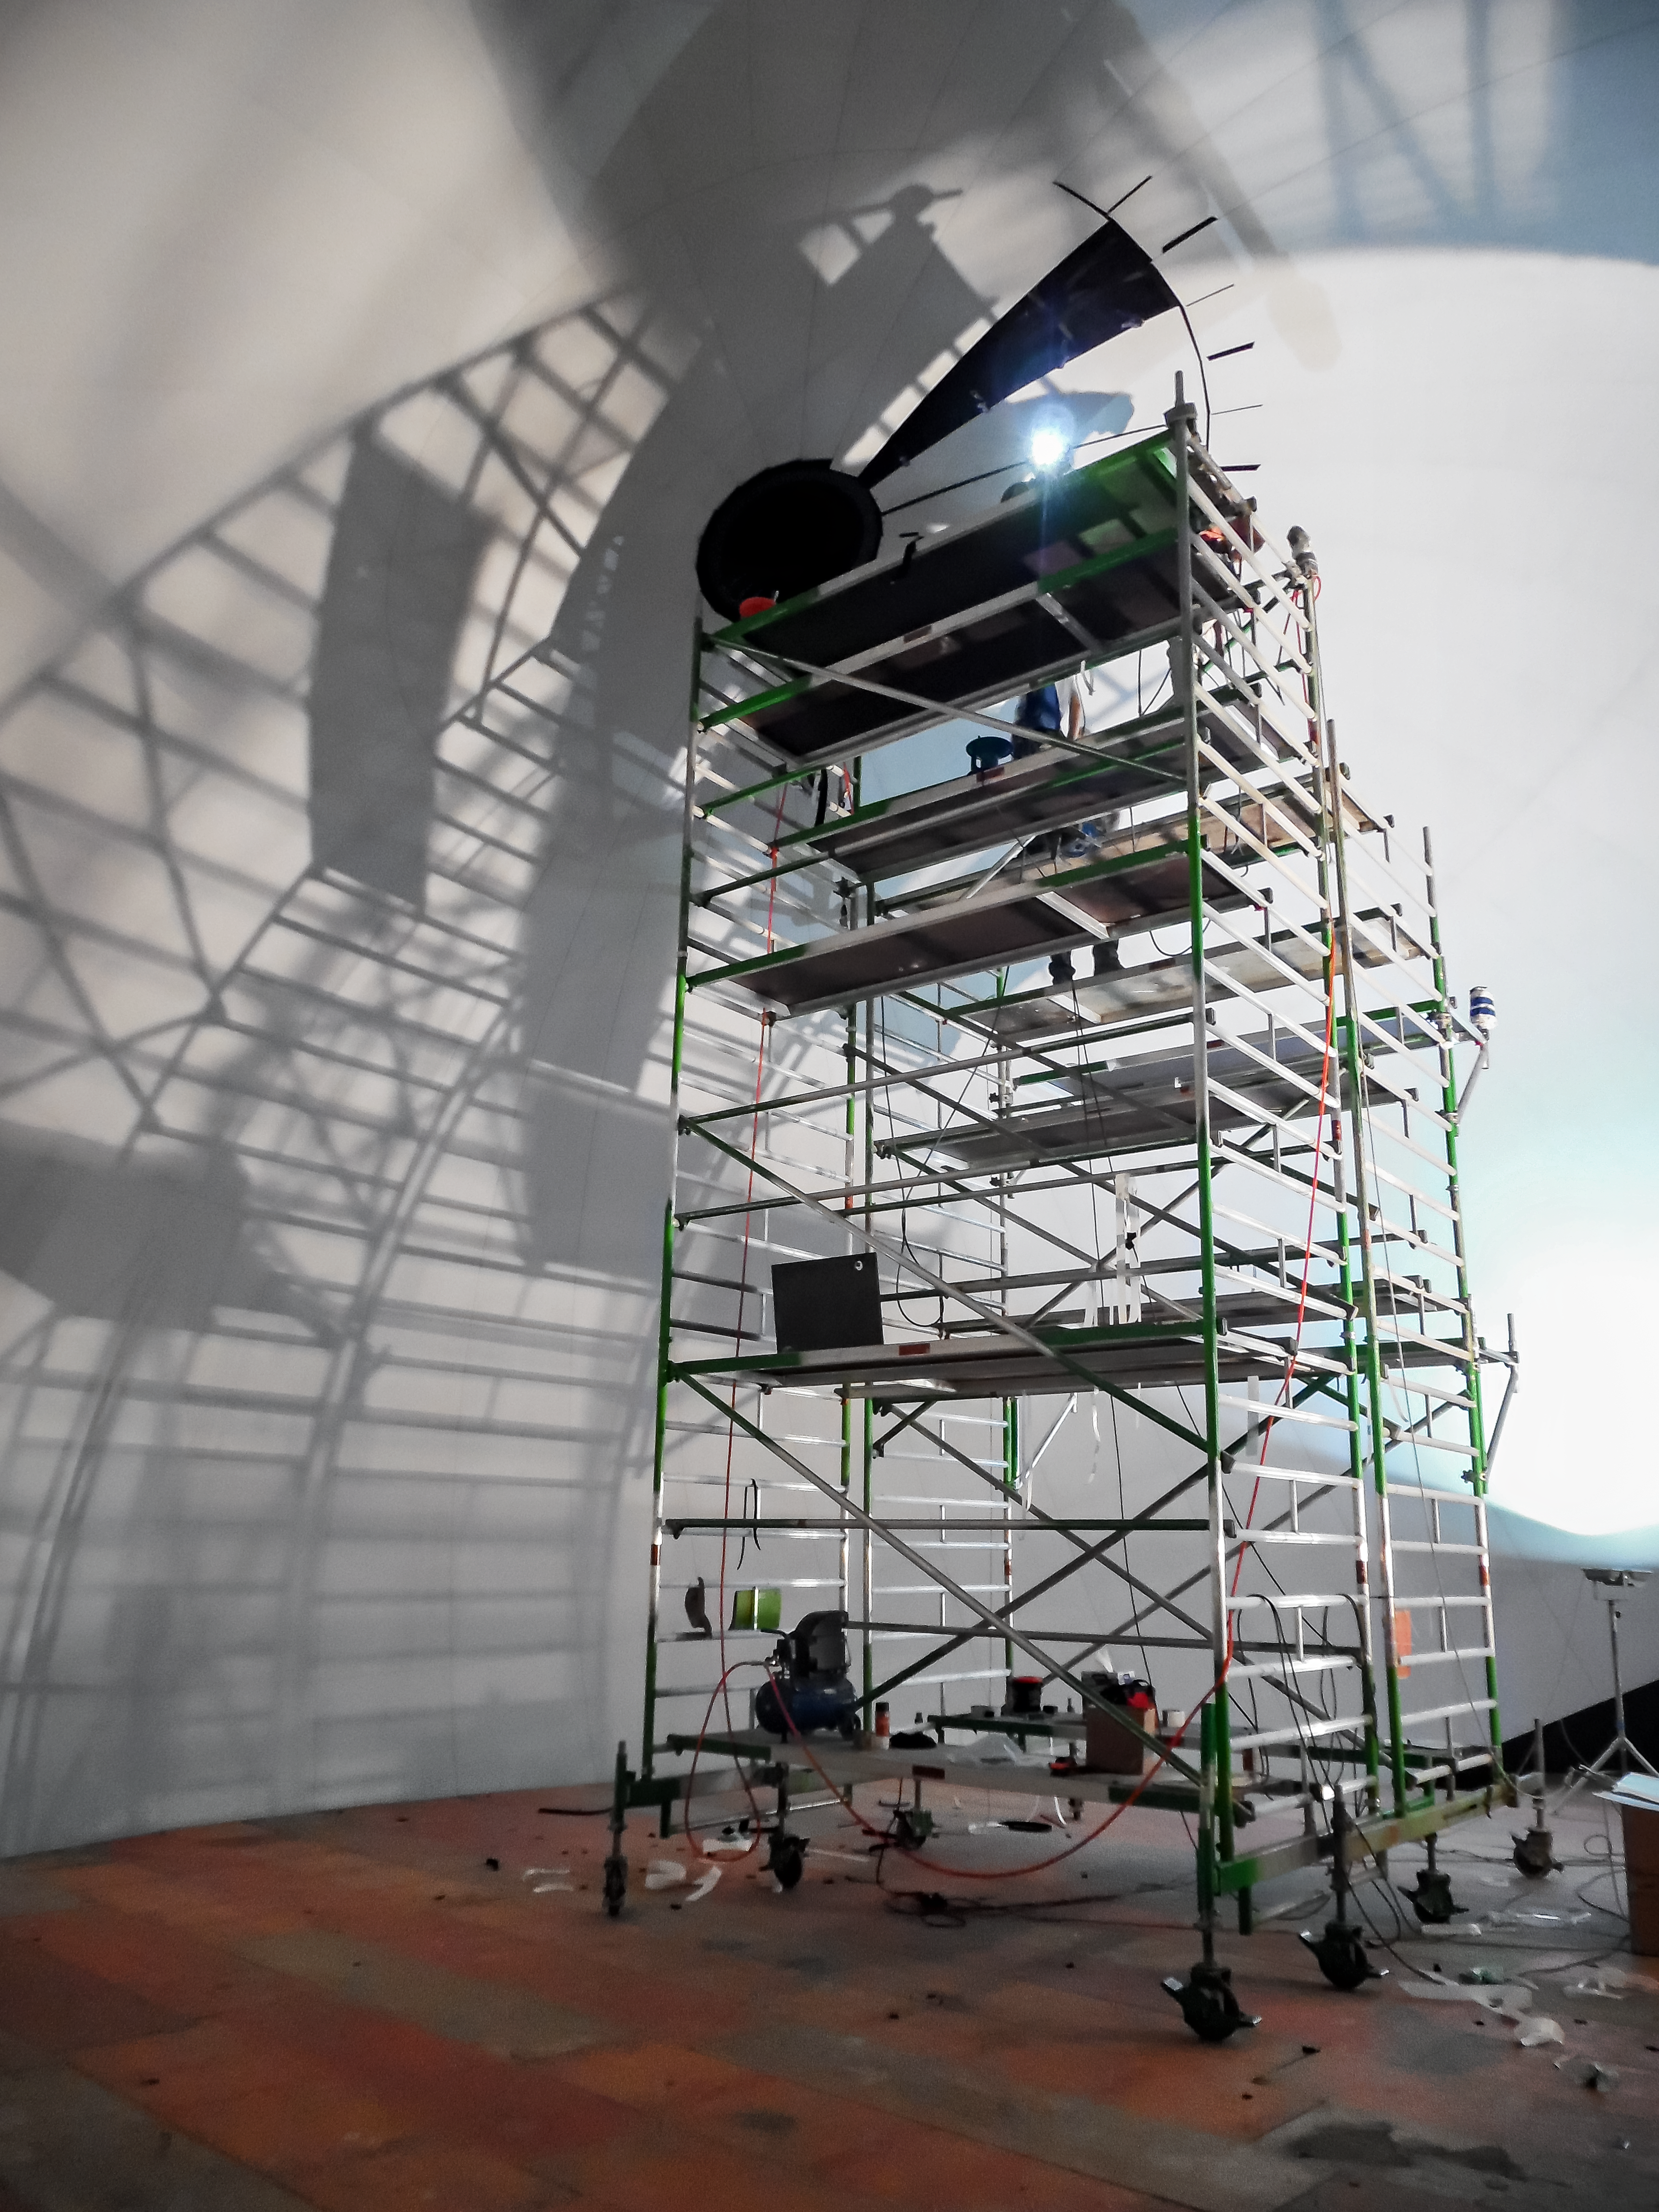

Mounting the dome

Construction of the ESO Supernova Planetarium & Visitor Centre.

Credit: Bernhardt + Partner